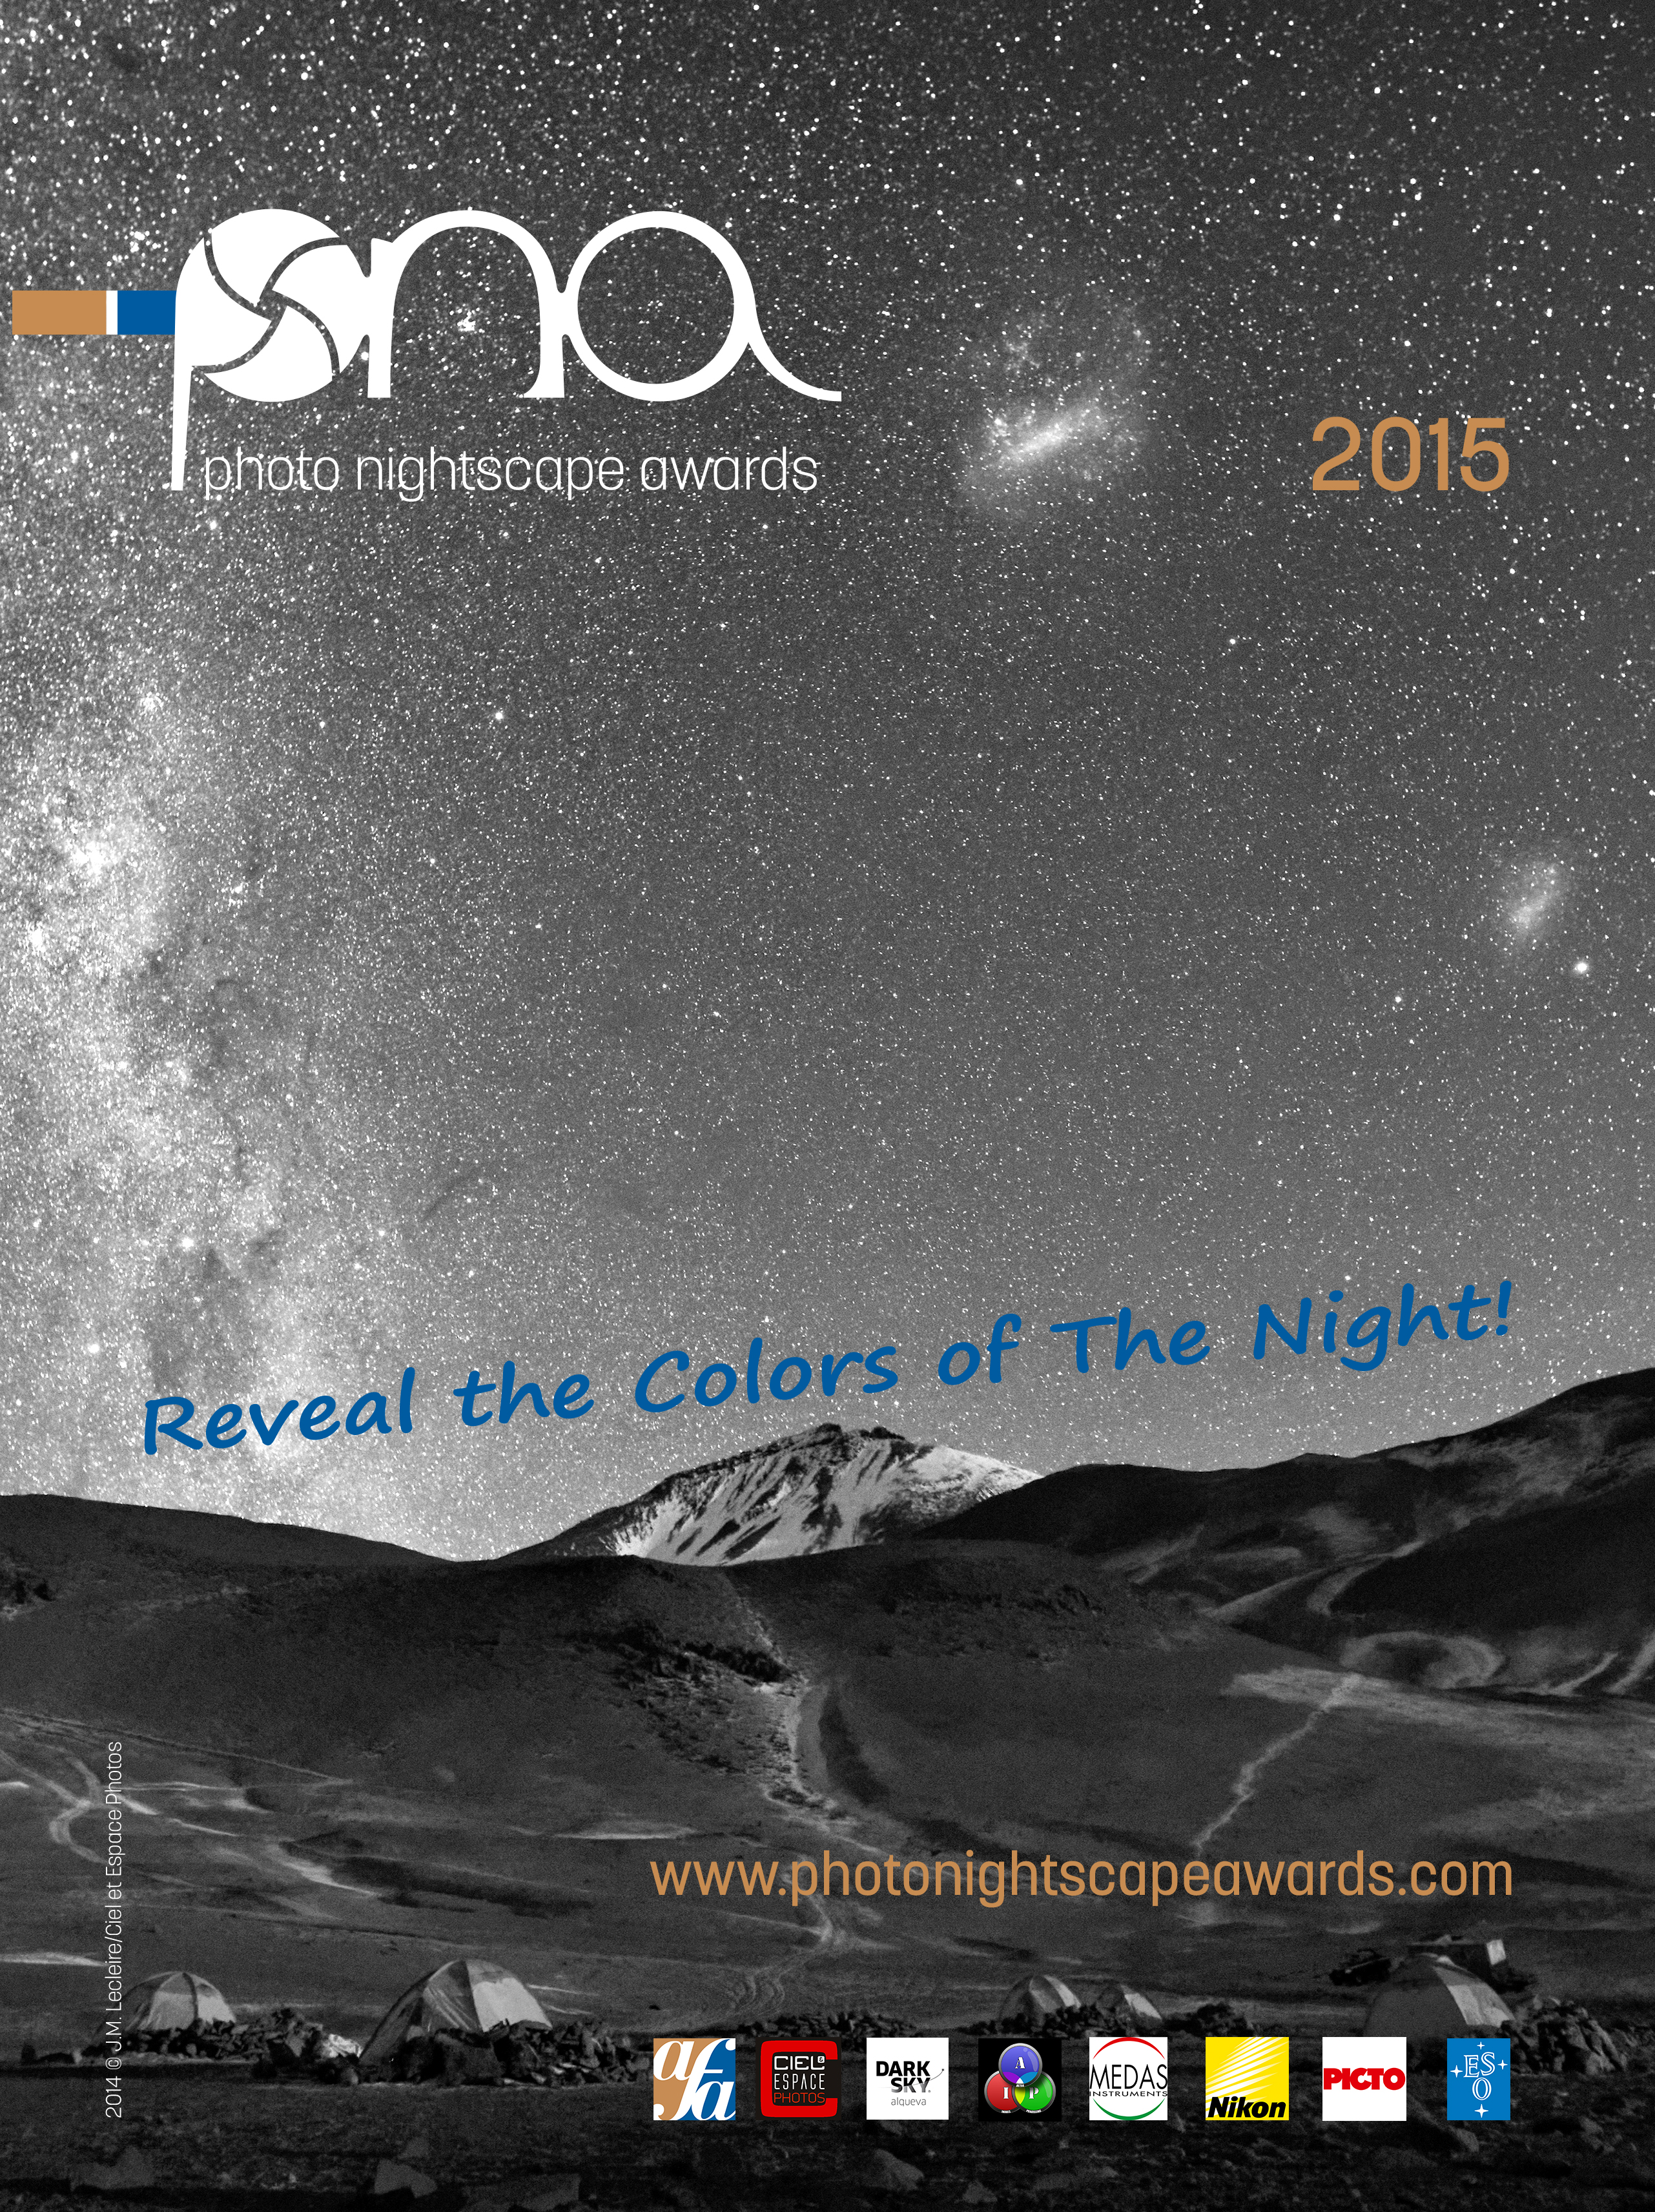

Photo Nightscape Awards 2015

The Photo Nightscape Awards 2015 poster.

Credit: Photo Nightscape Awards 2015